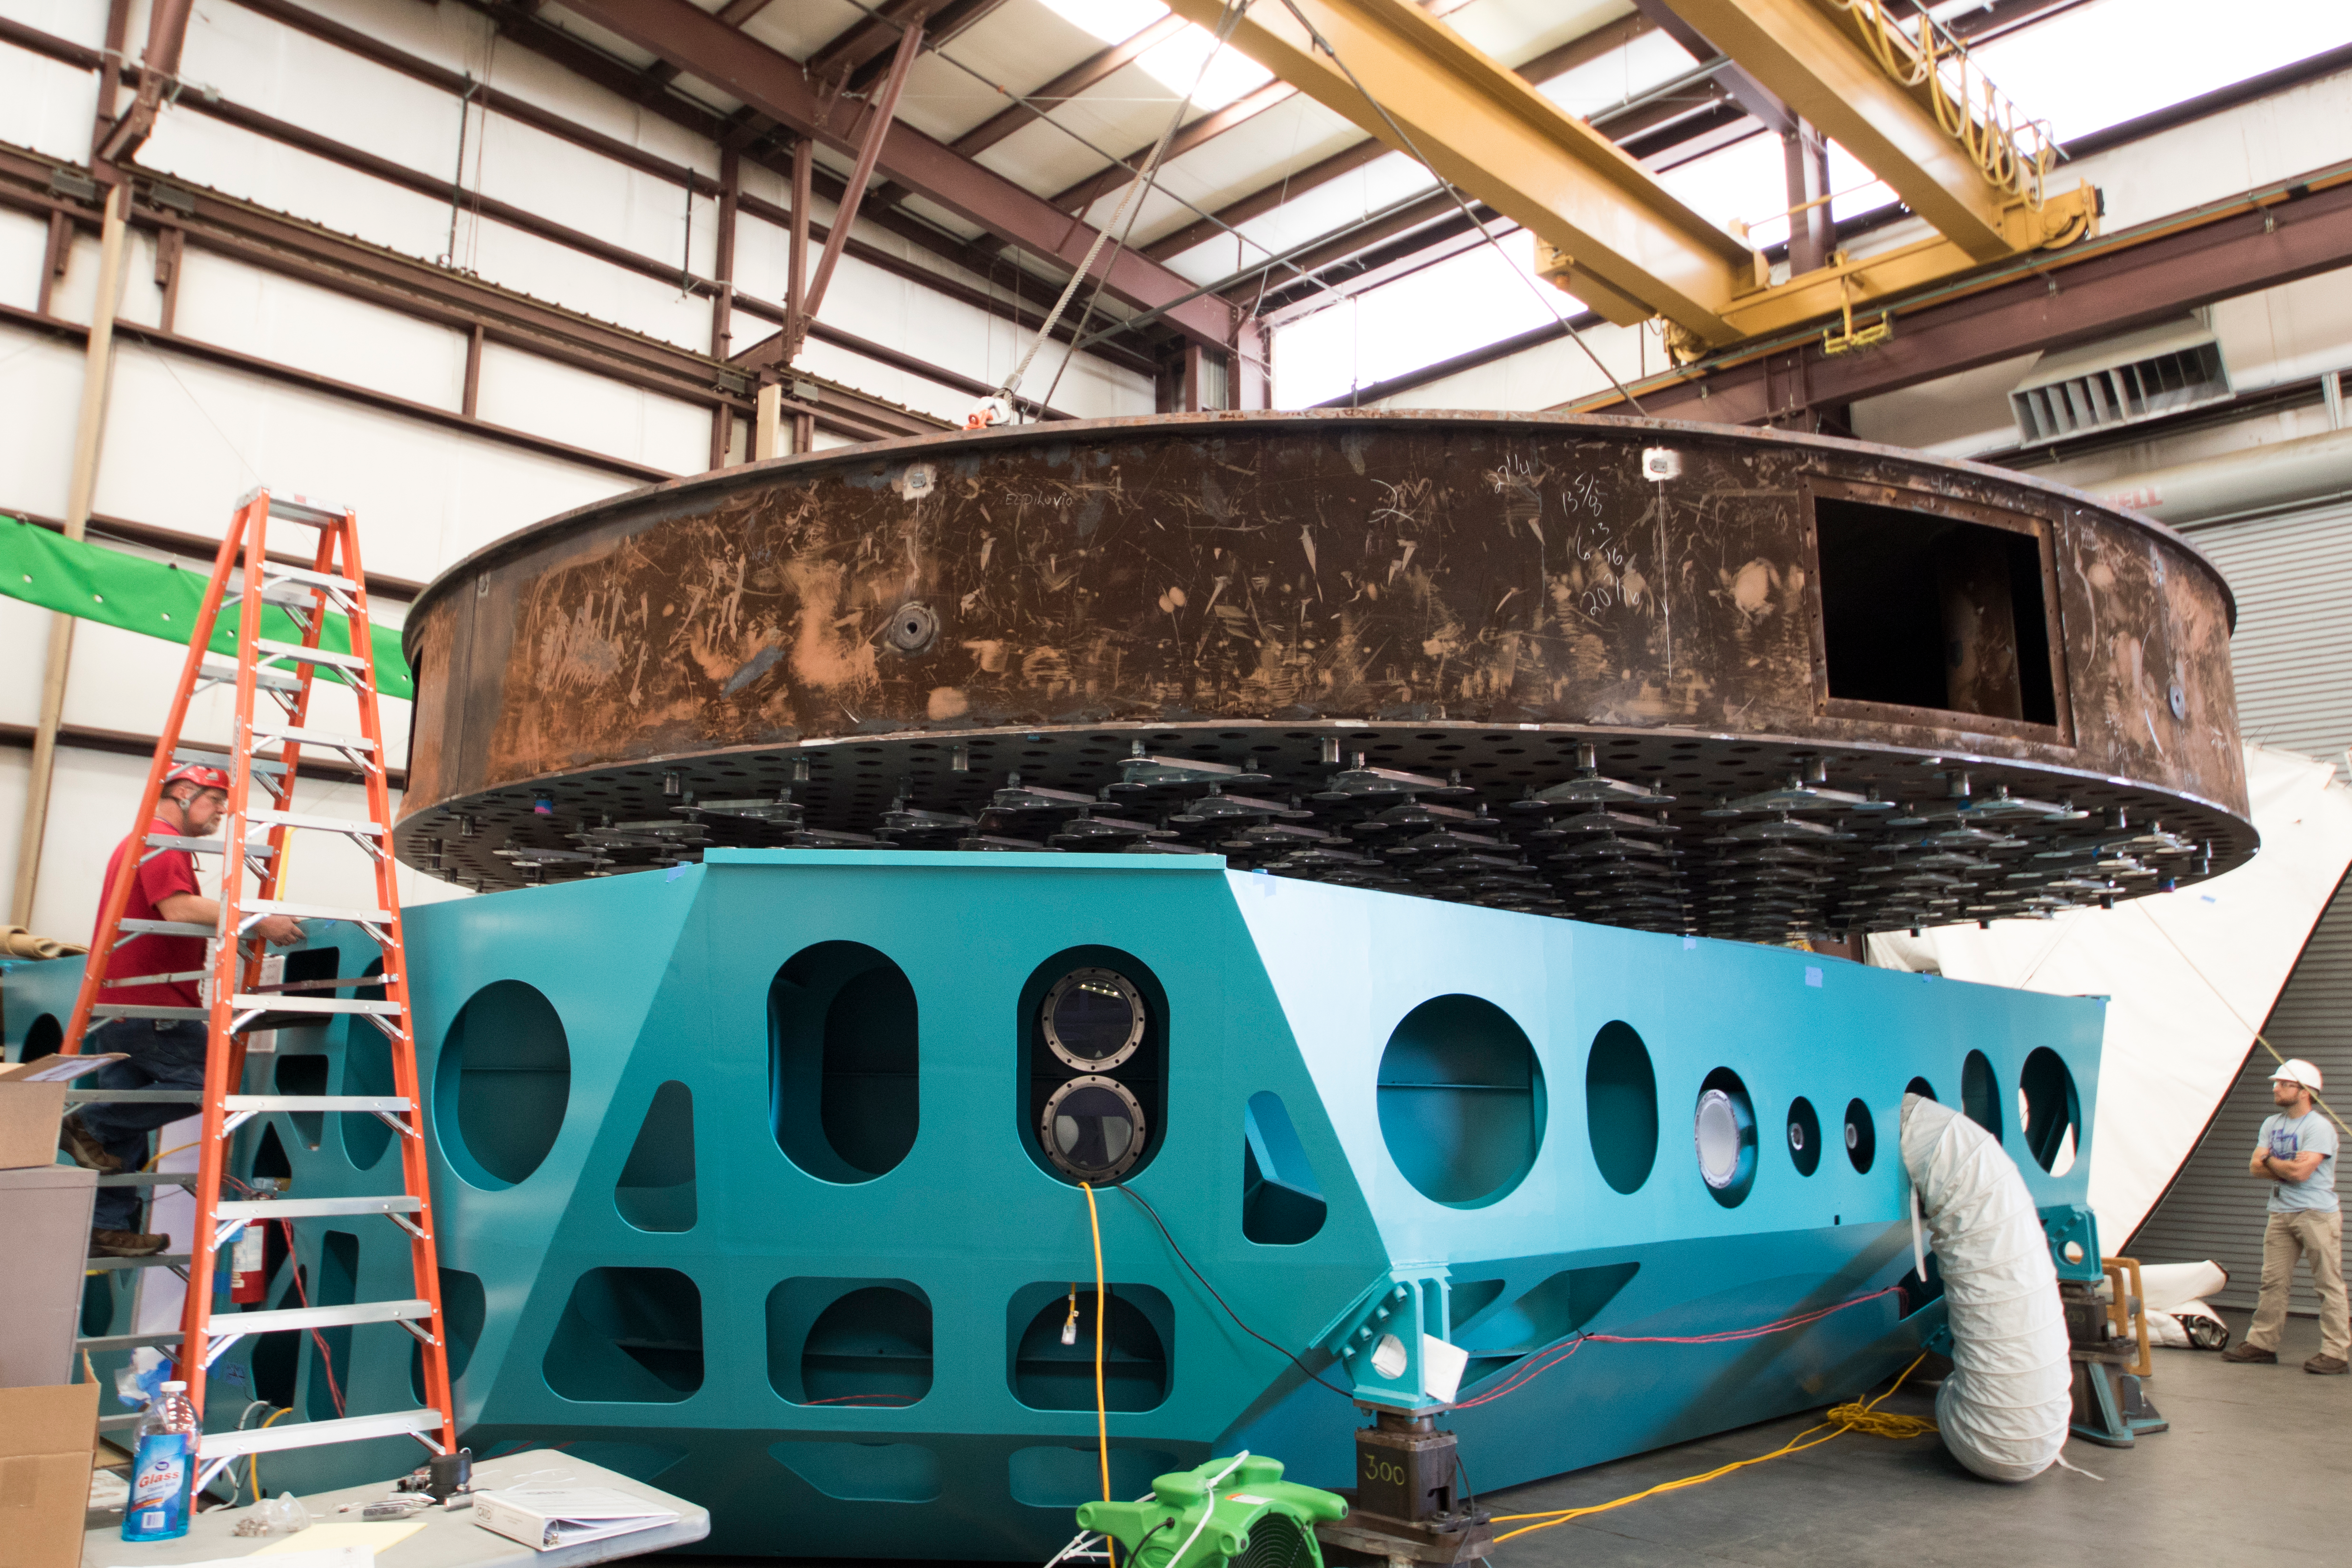

Summit Visit November 2017

At CAID Industries in Tucson, the Surrogate Mirror has now been mounted to the Primary/Tertiary Mirror (M1M3) Cell. This is a significant milestone for both the Surrogate Mirror and for the M1M3 Cell, allowing the start of the next phase of integration: installing the figure actuators.

Credit: Rubin Observatory/ NSF/ AURA